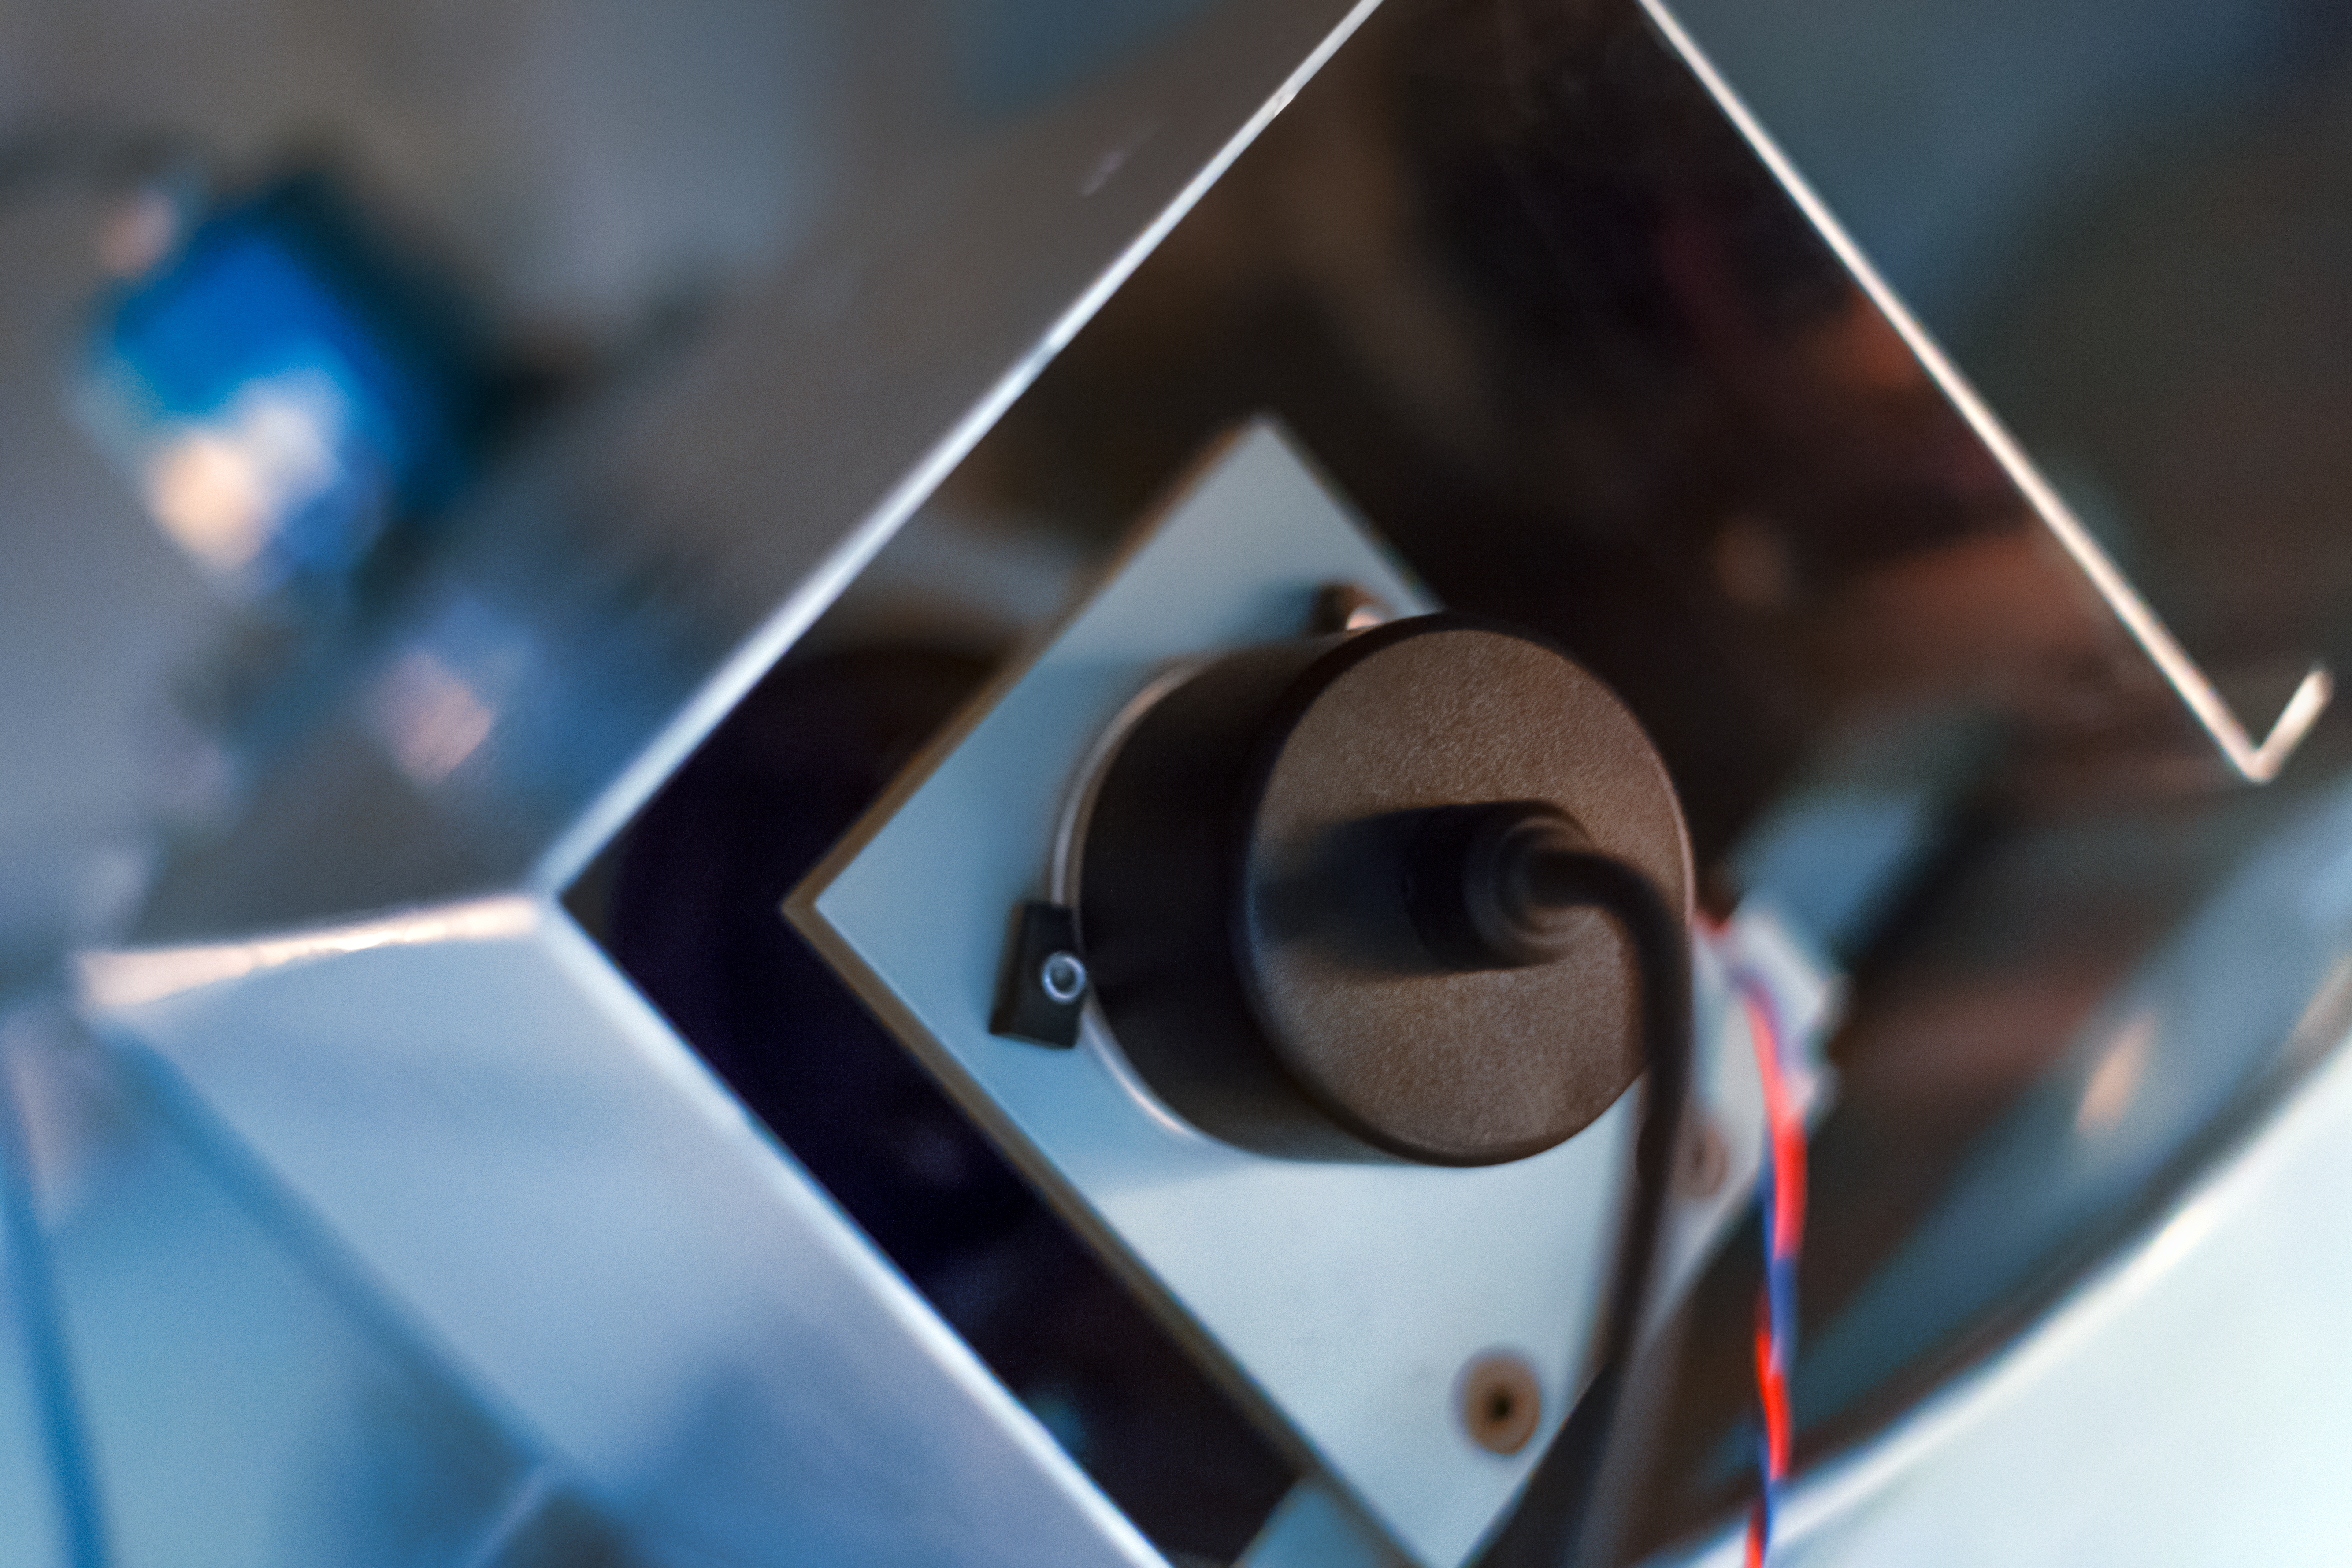

Connected

Detail of the decomissioned Danish 0.5-metre telescope at the La Silla Observatory.

Credit: ESO/P. Horálek